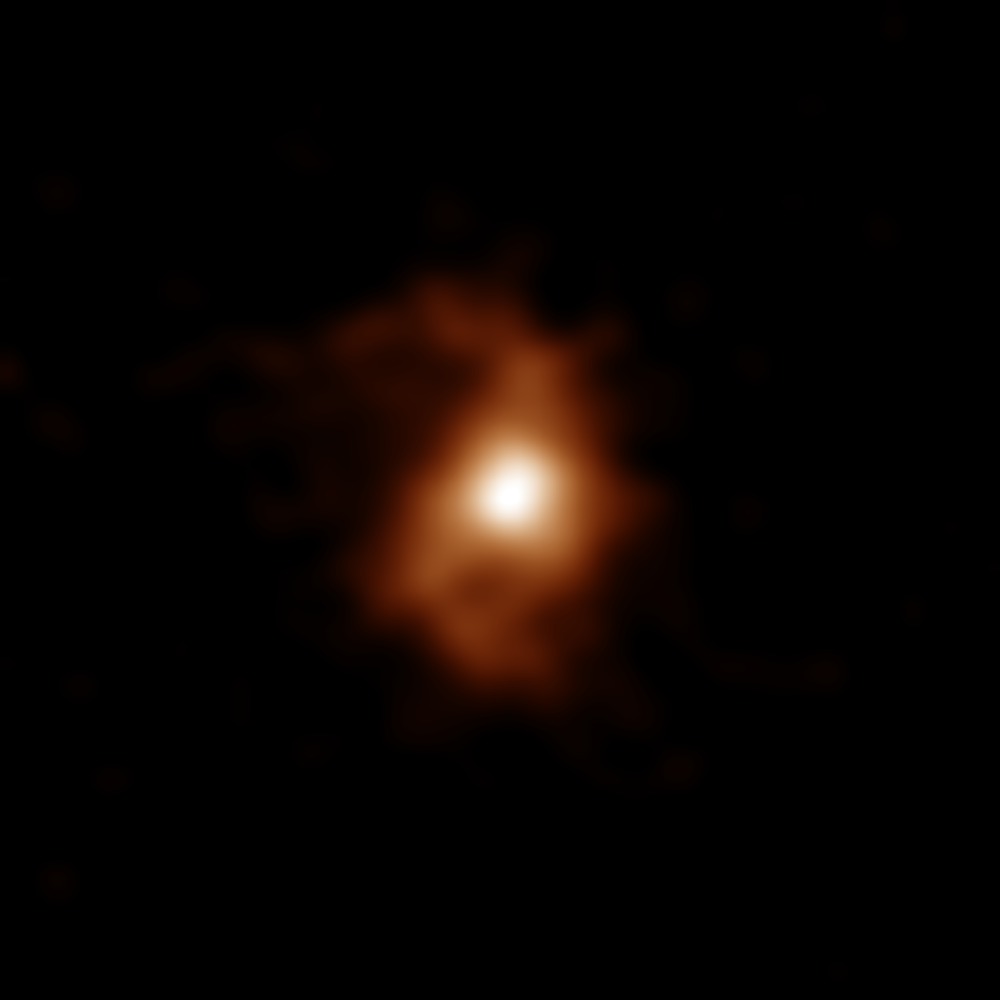

BRI1135_CII_mom0

ALMA image of the galaxy BRI 1335-0417 at 12.4 billion years ago. ALMA detected emissions from carbon ions in the galaxy. Spiral arms are visible on both sides of the compact, bright area in the galaxy center.

Credit: ALMA (ESO/NAOJ/NRAO), T. Tsukui & S. Iguchi